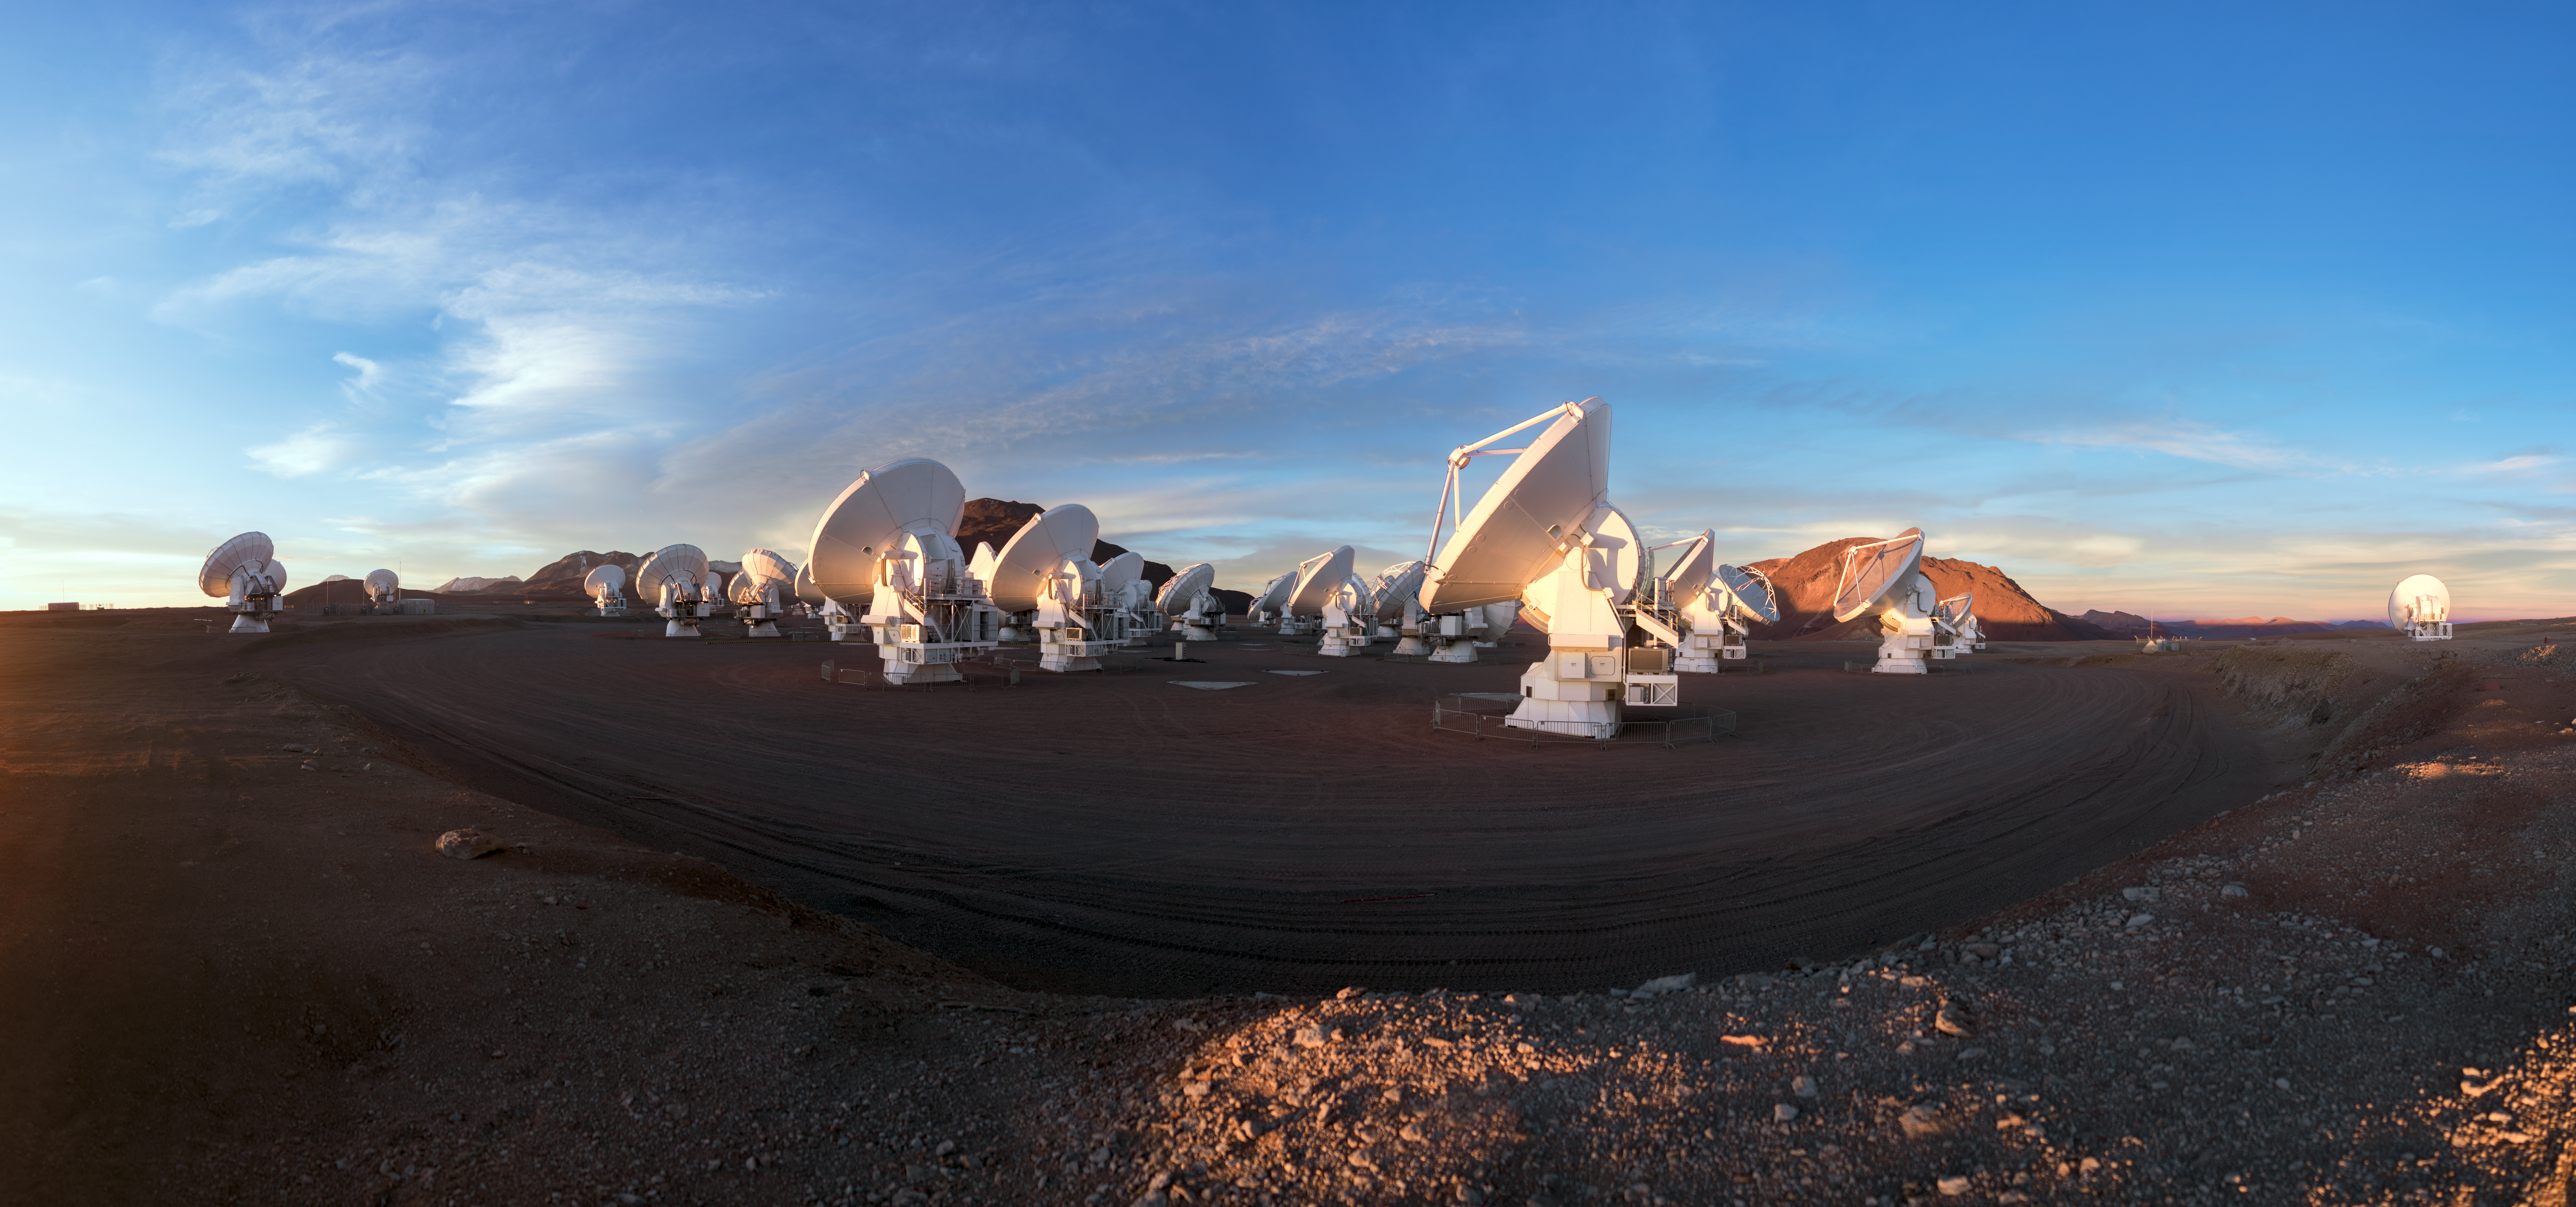

A battalion at work

ALMA does not look like a typical telescope, but these attentive looking antennas are working together in the largest ground-based astronomical project in existence, based on an arid plain high in the Chilean Andes.

Credit: ESO/P. Horálek